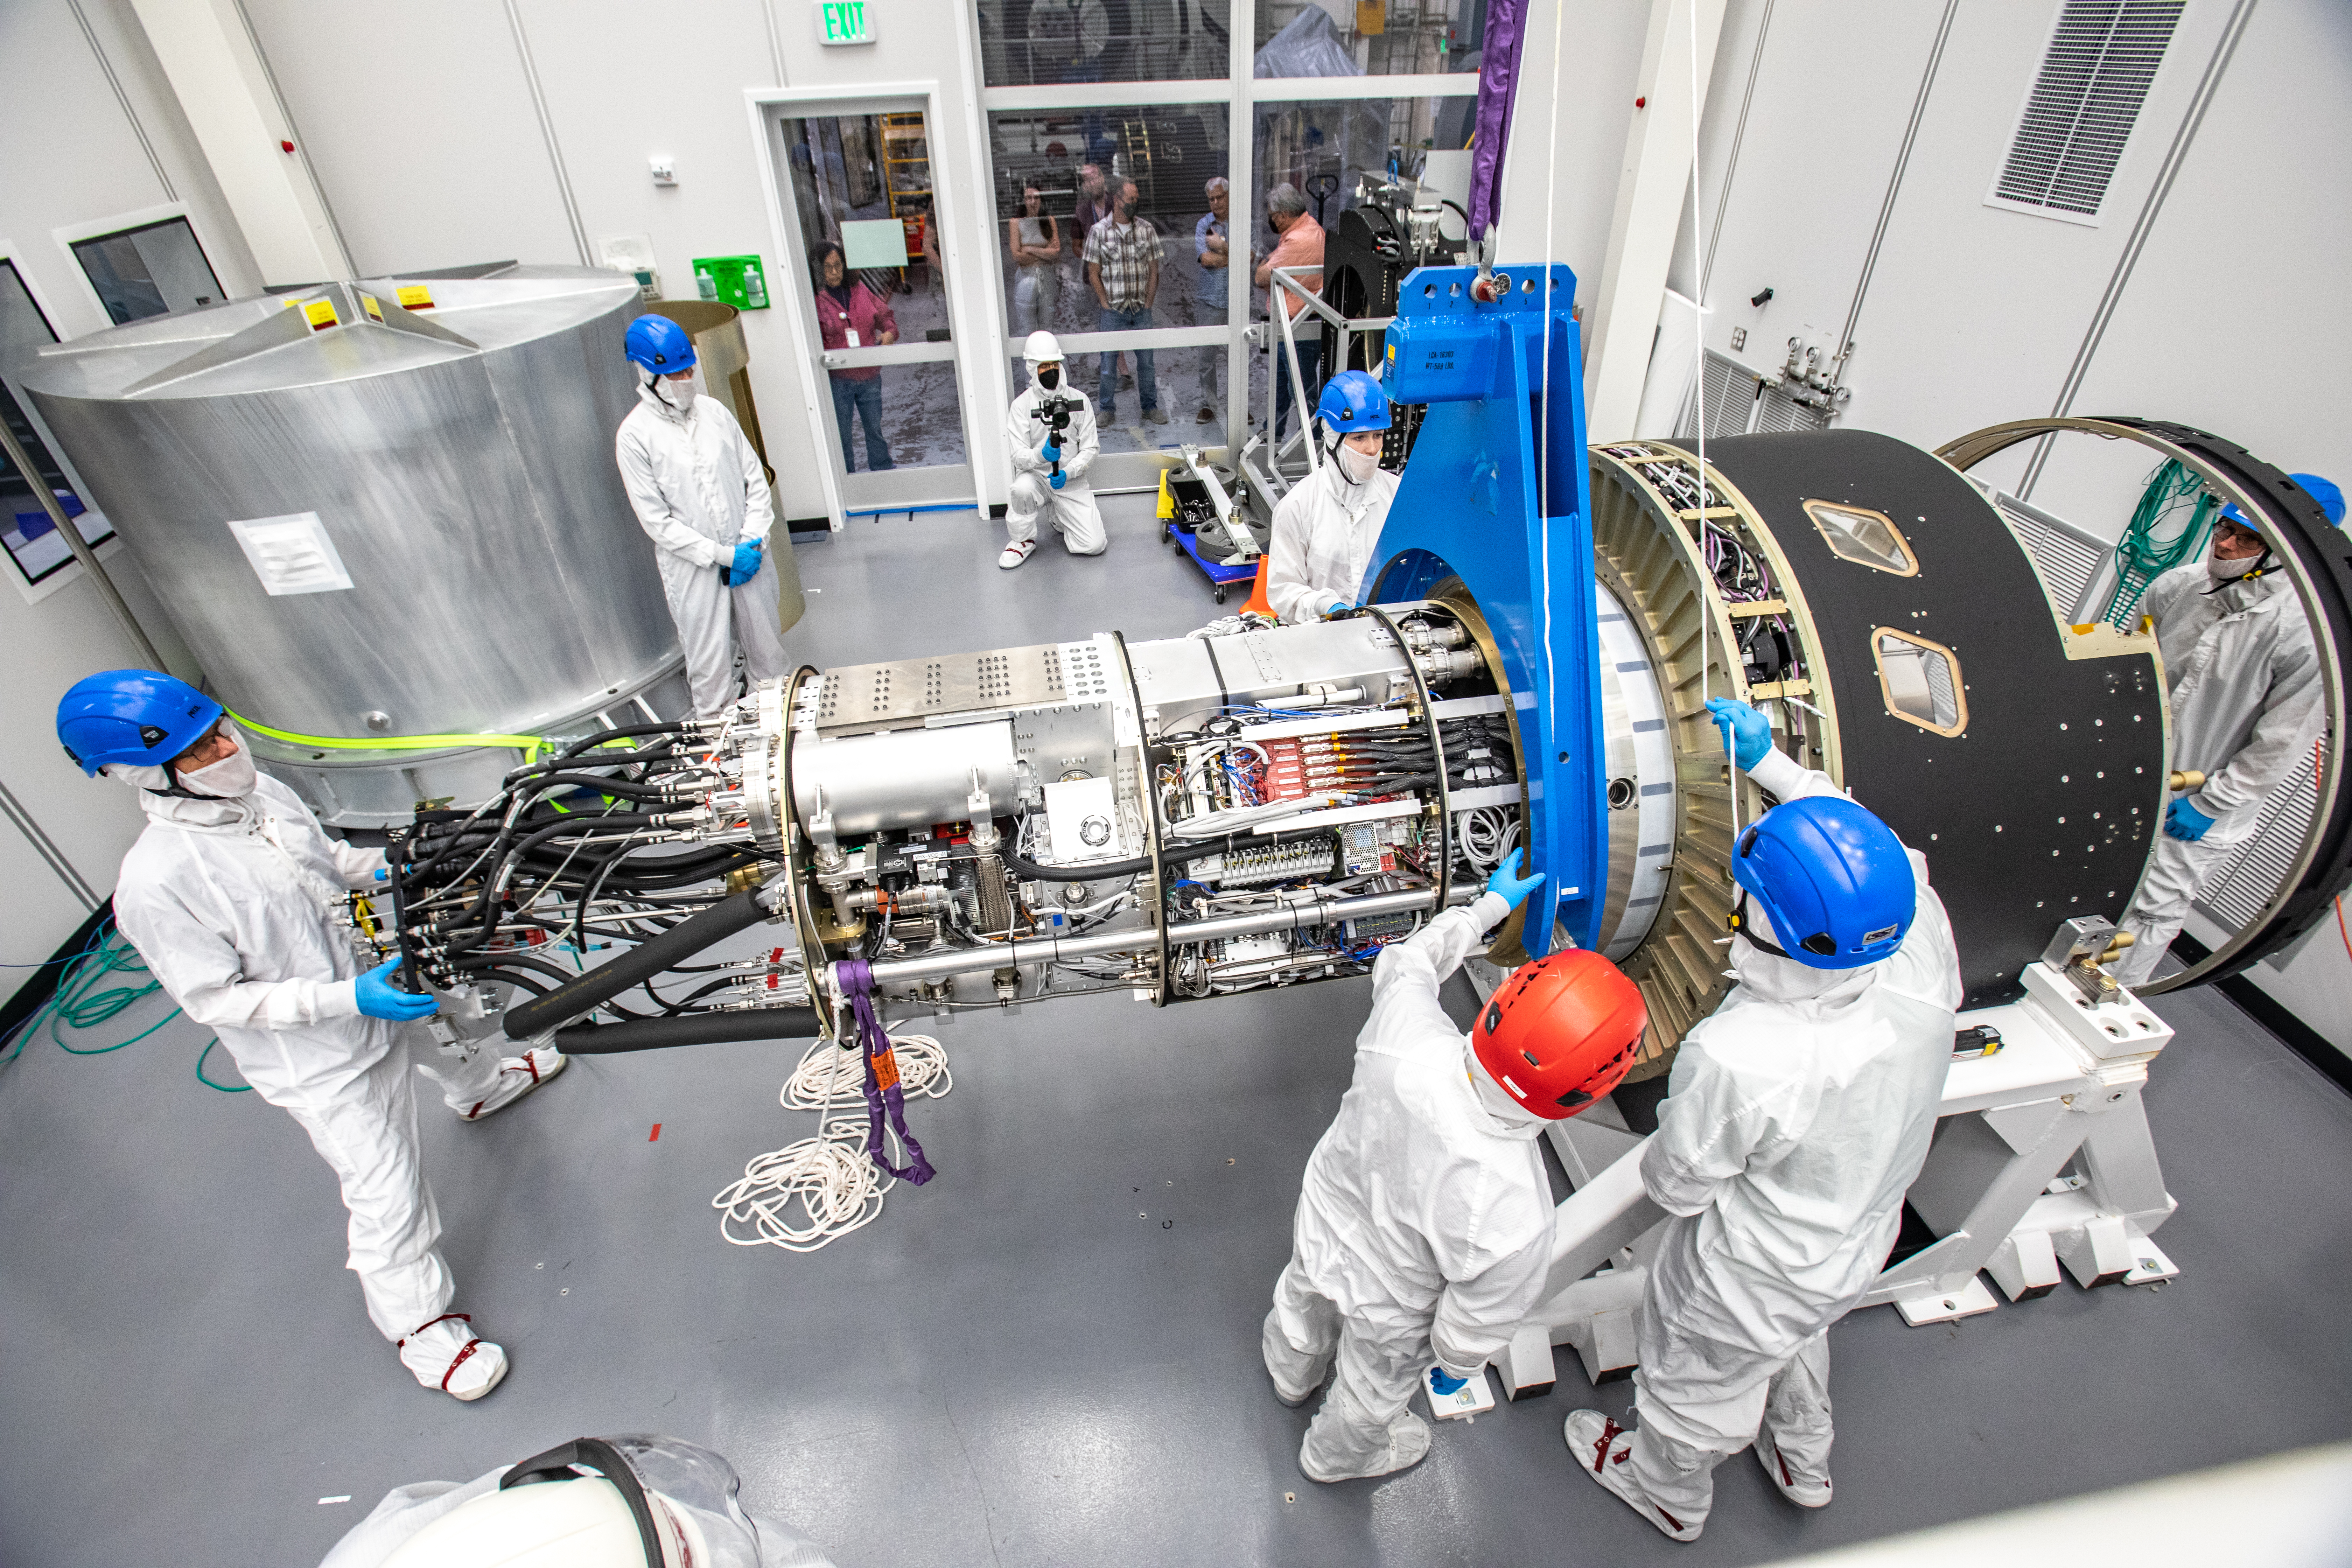

LSST Cryostat to Camera Body Lift

The LSST camera team successfully installed the cryostat to the camera body on April 8.

Credit: Jacqueline Ramseyer Orrell/SLAC National Accelerator Laboratory